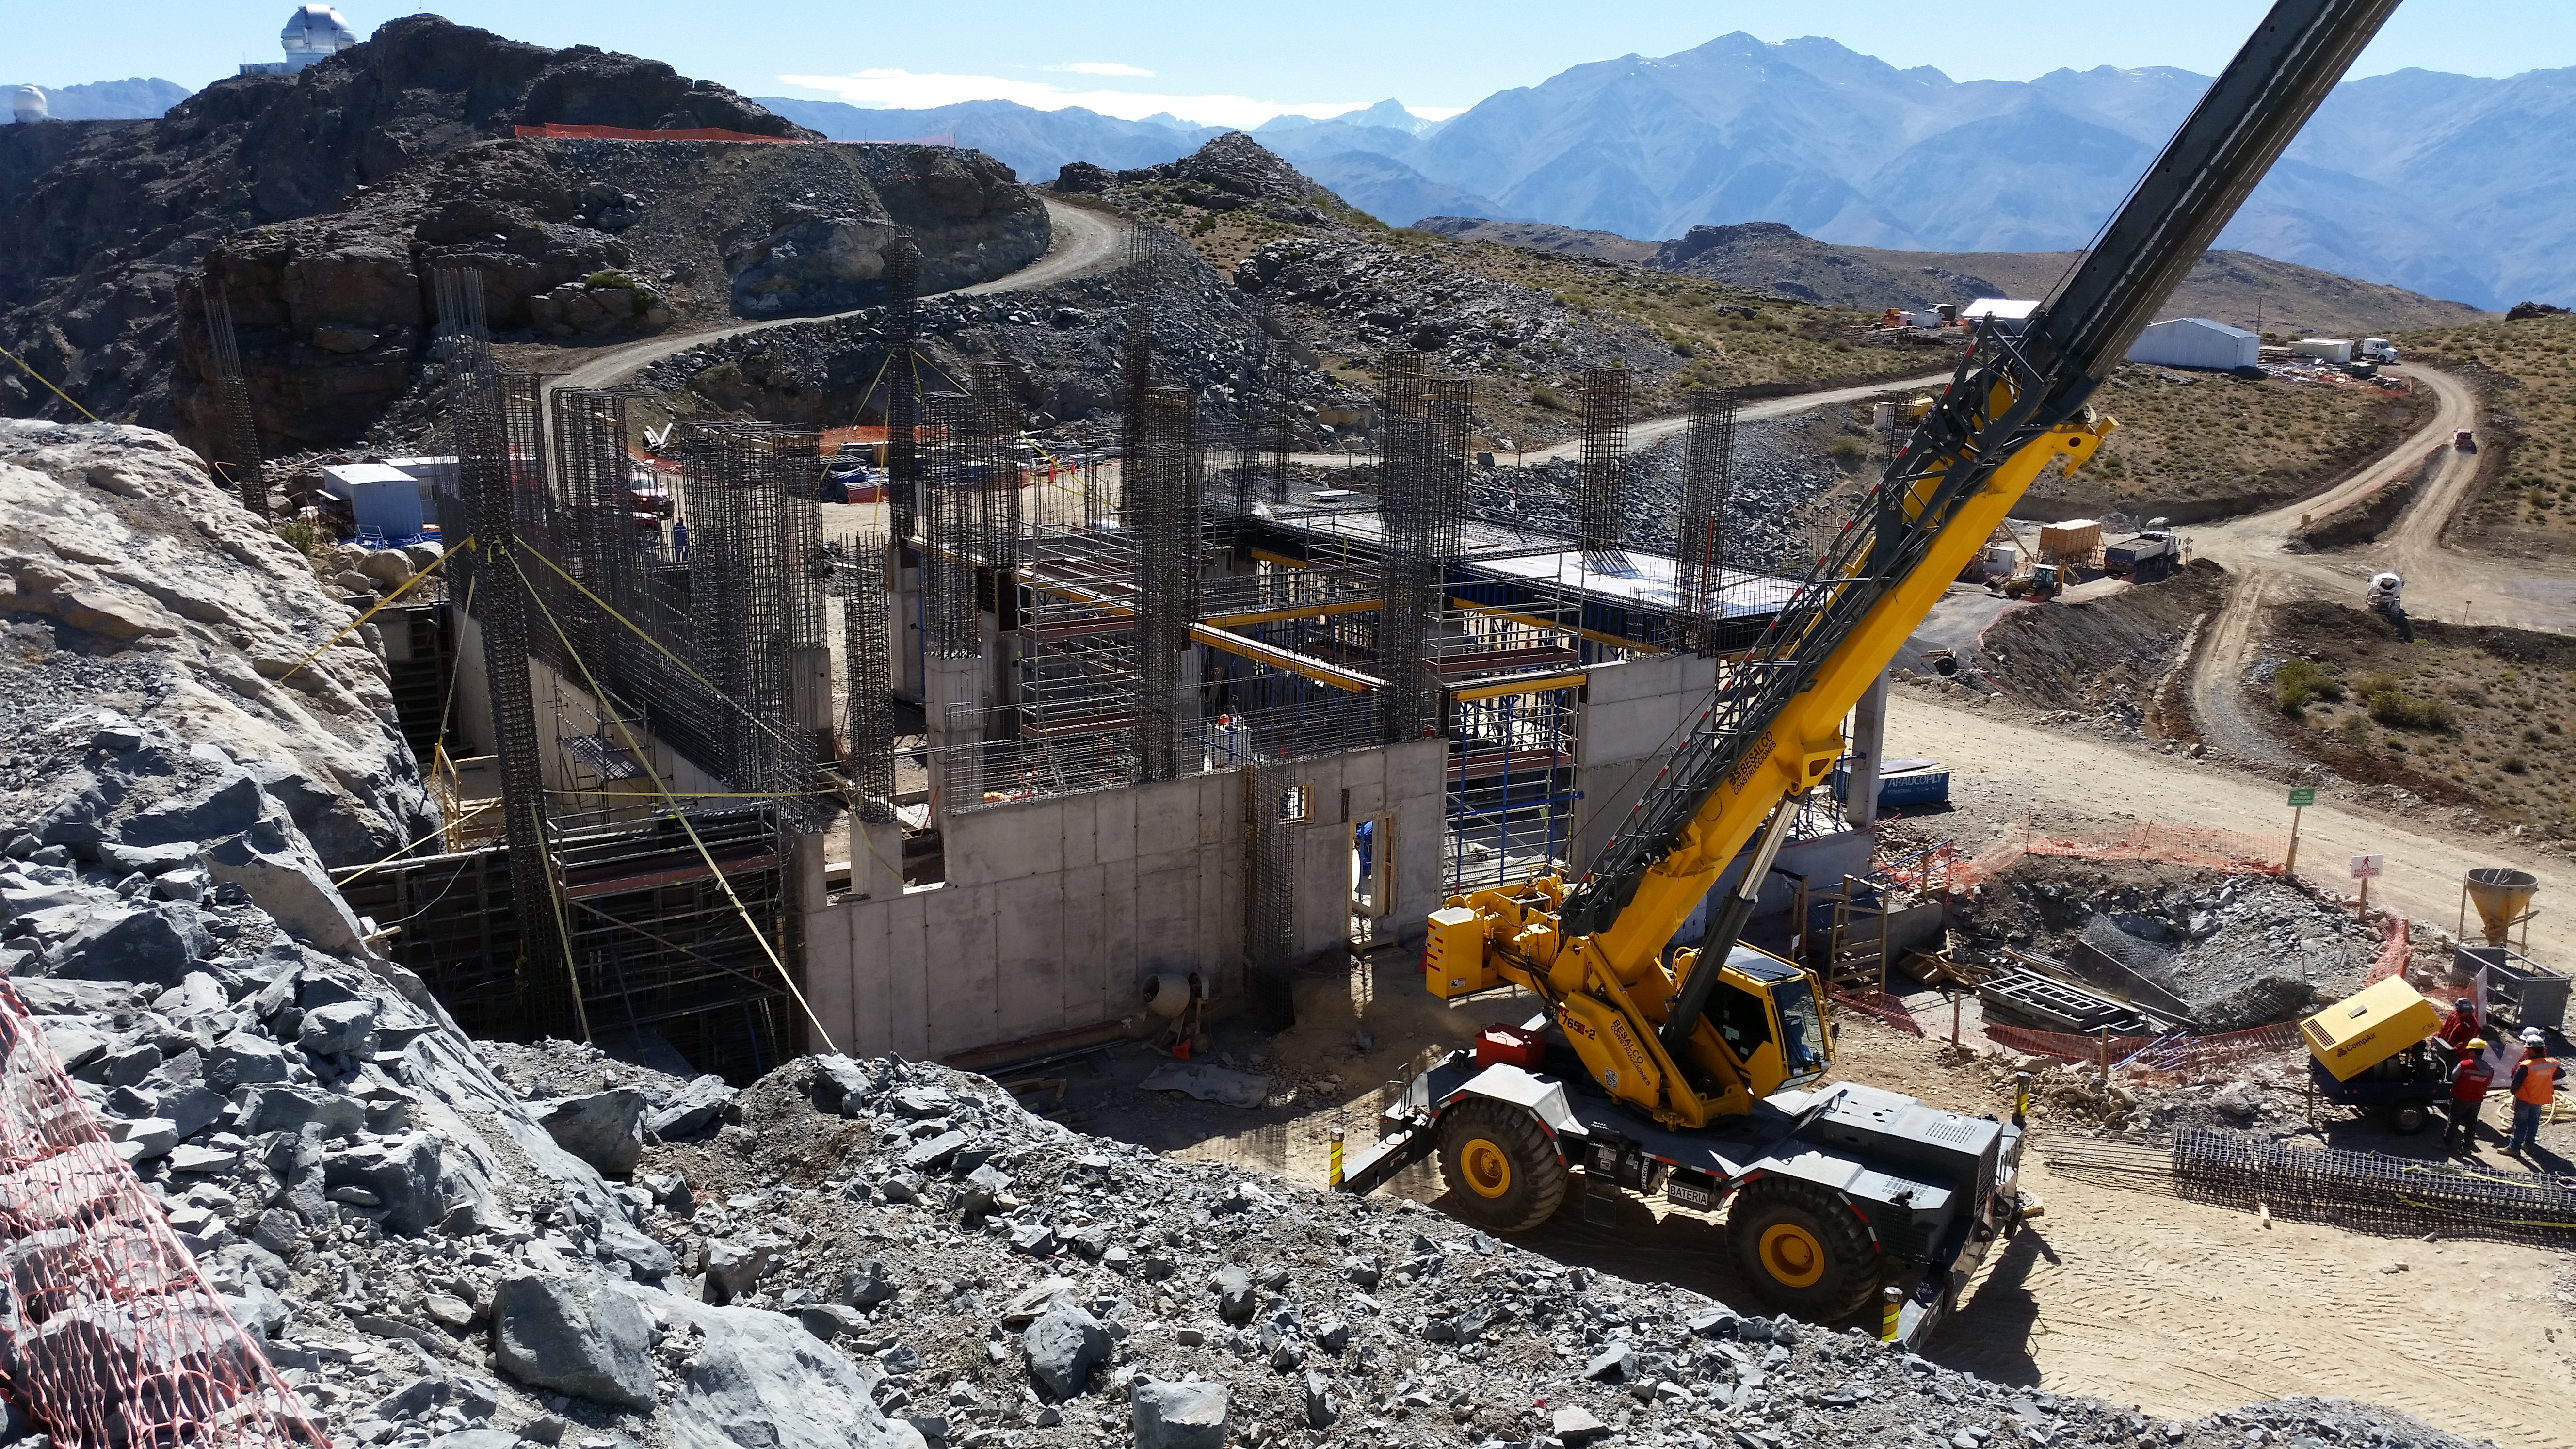

Third Week of December Collection

General View

Credit: Vera C. Rubin Observatory/ NOIRLab Office/NSF/AURA